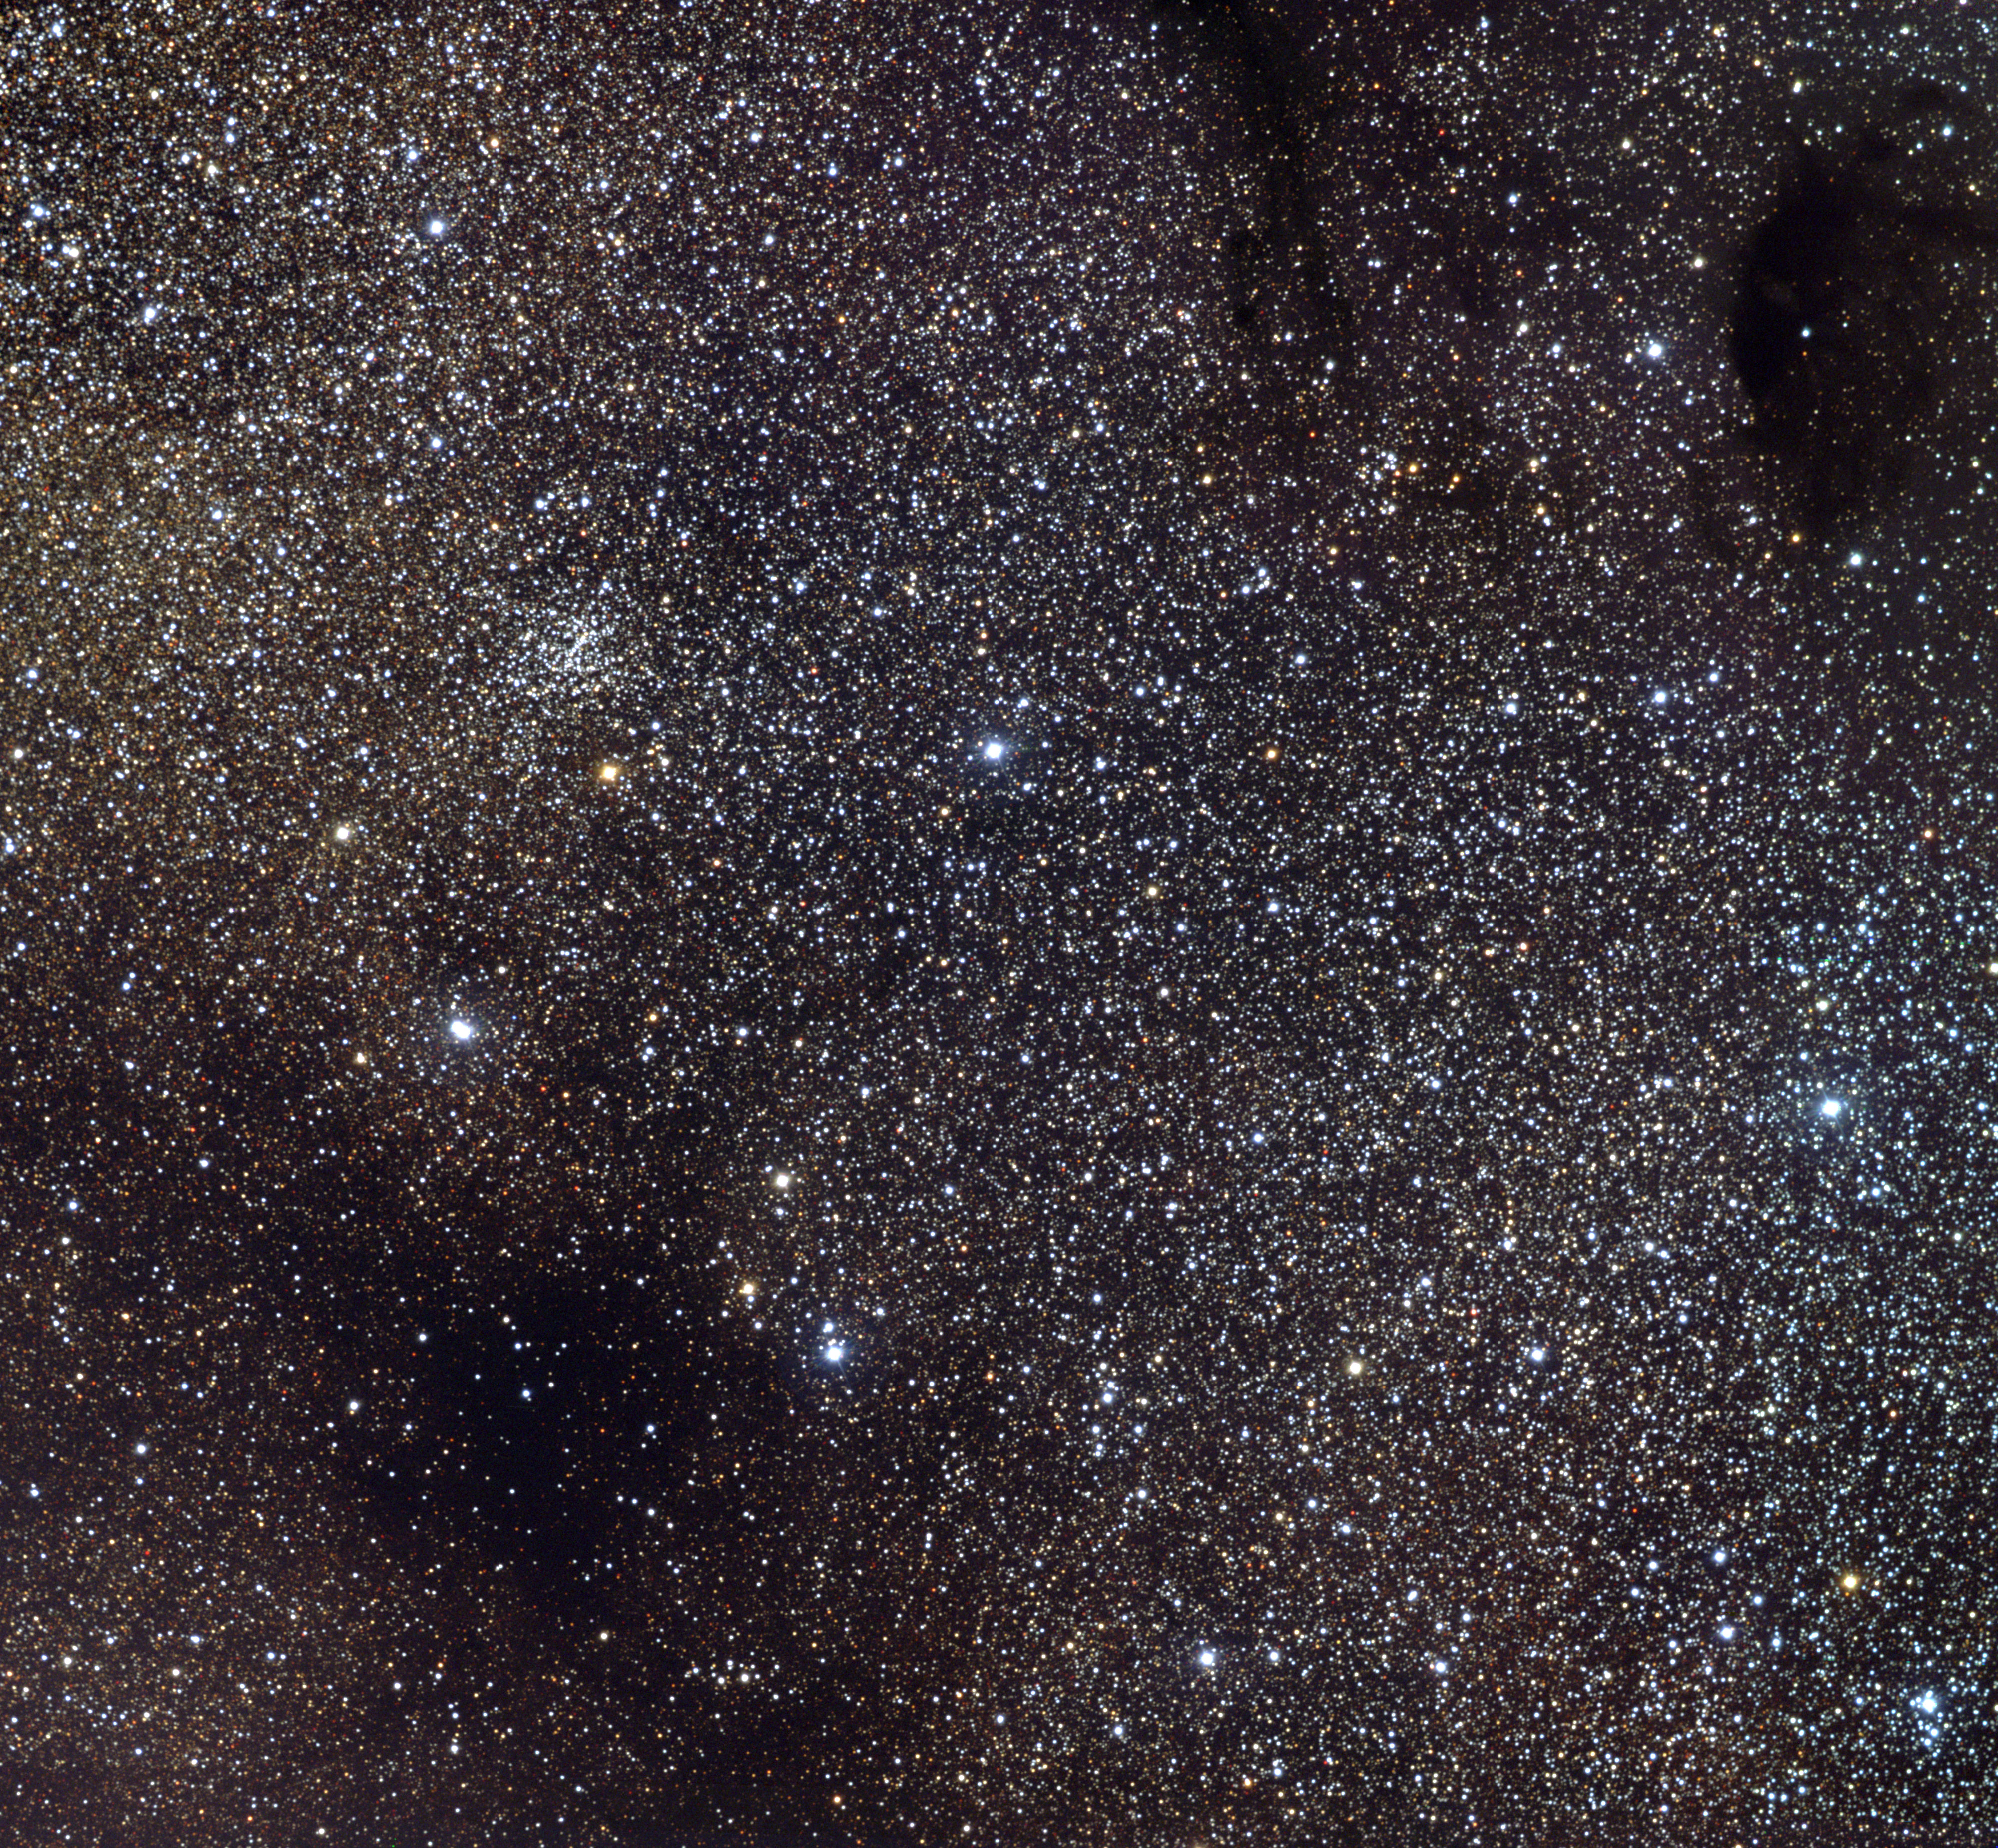

Sagittarius Star Cloud

M24 is something of an oddity, listed in Messier's original catalog as a large "nebulosity" a degree and a half across, and comprising a superposition on the sky of many stars spread out at different distances along our line of sight. It forms part of the Sagittarius spiral arm of our Galaxy. This picture shows most of the central region of the cloud, including the small open star cluster, NGC6603 (upper left). To the NW (upper right) are the two dark nebulae Barnard 92 and 93. This picture is a mosaic of seven frames taken in the BVR pass-bands in June 1996 at the Burrell Schmidt telescope of Case Western Reserve University's Warner and Swasey Observatory located on Kitt Peak, near Tucson, Arizona, during the Research Experiences for Undergraduates (REU) program operated at the Kitt Peak National Observatory and supported by the National Science Foundation, along with a further nine frames taken in September 1997 at the same facility.

Credit: Vanessa Harvey, REU program/NOIRLab/NSF/AURA